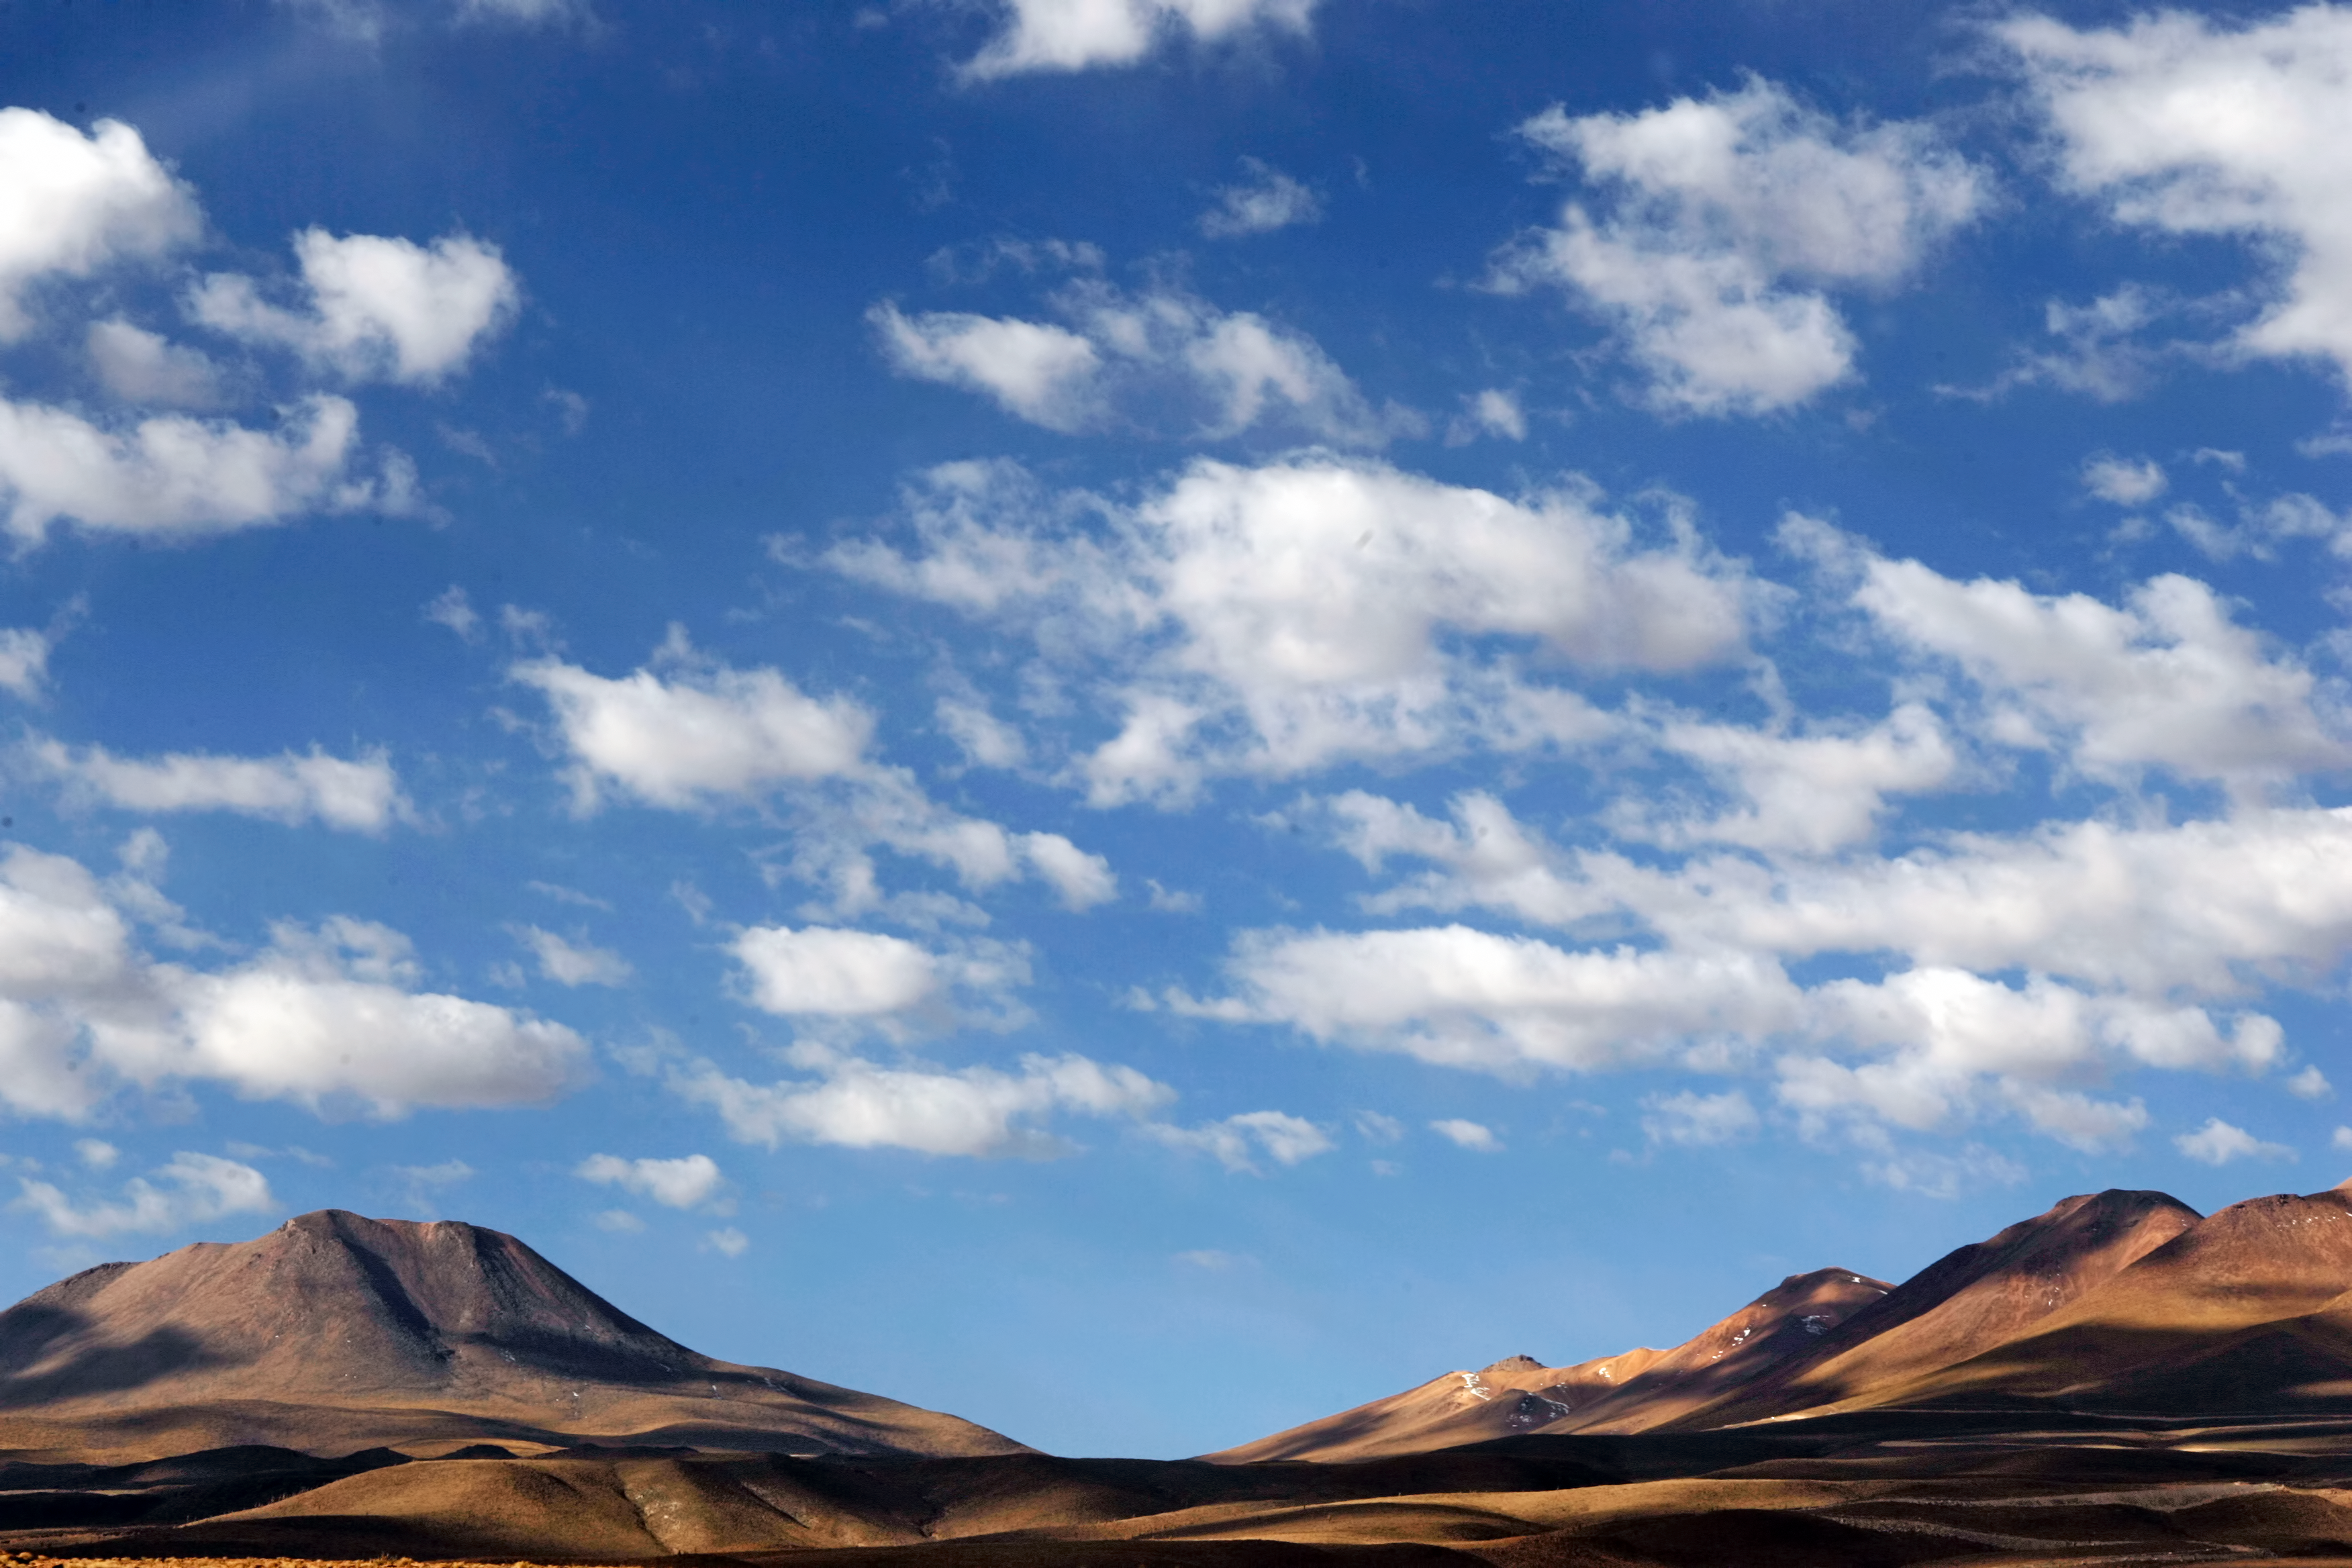

Atacama Desert near ALMA

A picture of the Atacama Desert near ALMA with the clouds playing shadows on the desert's surface

Credit: AUI/NRAO, Carlos Padilla